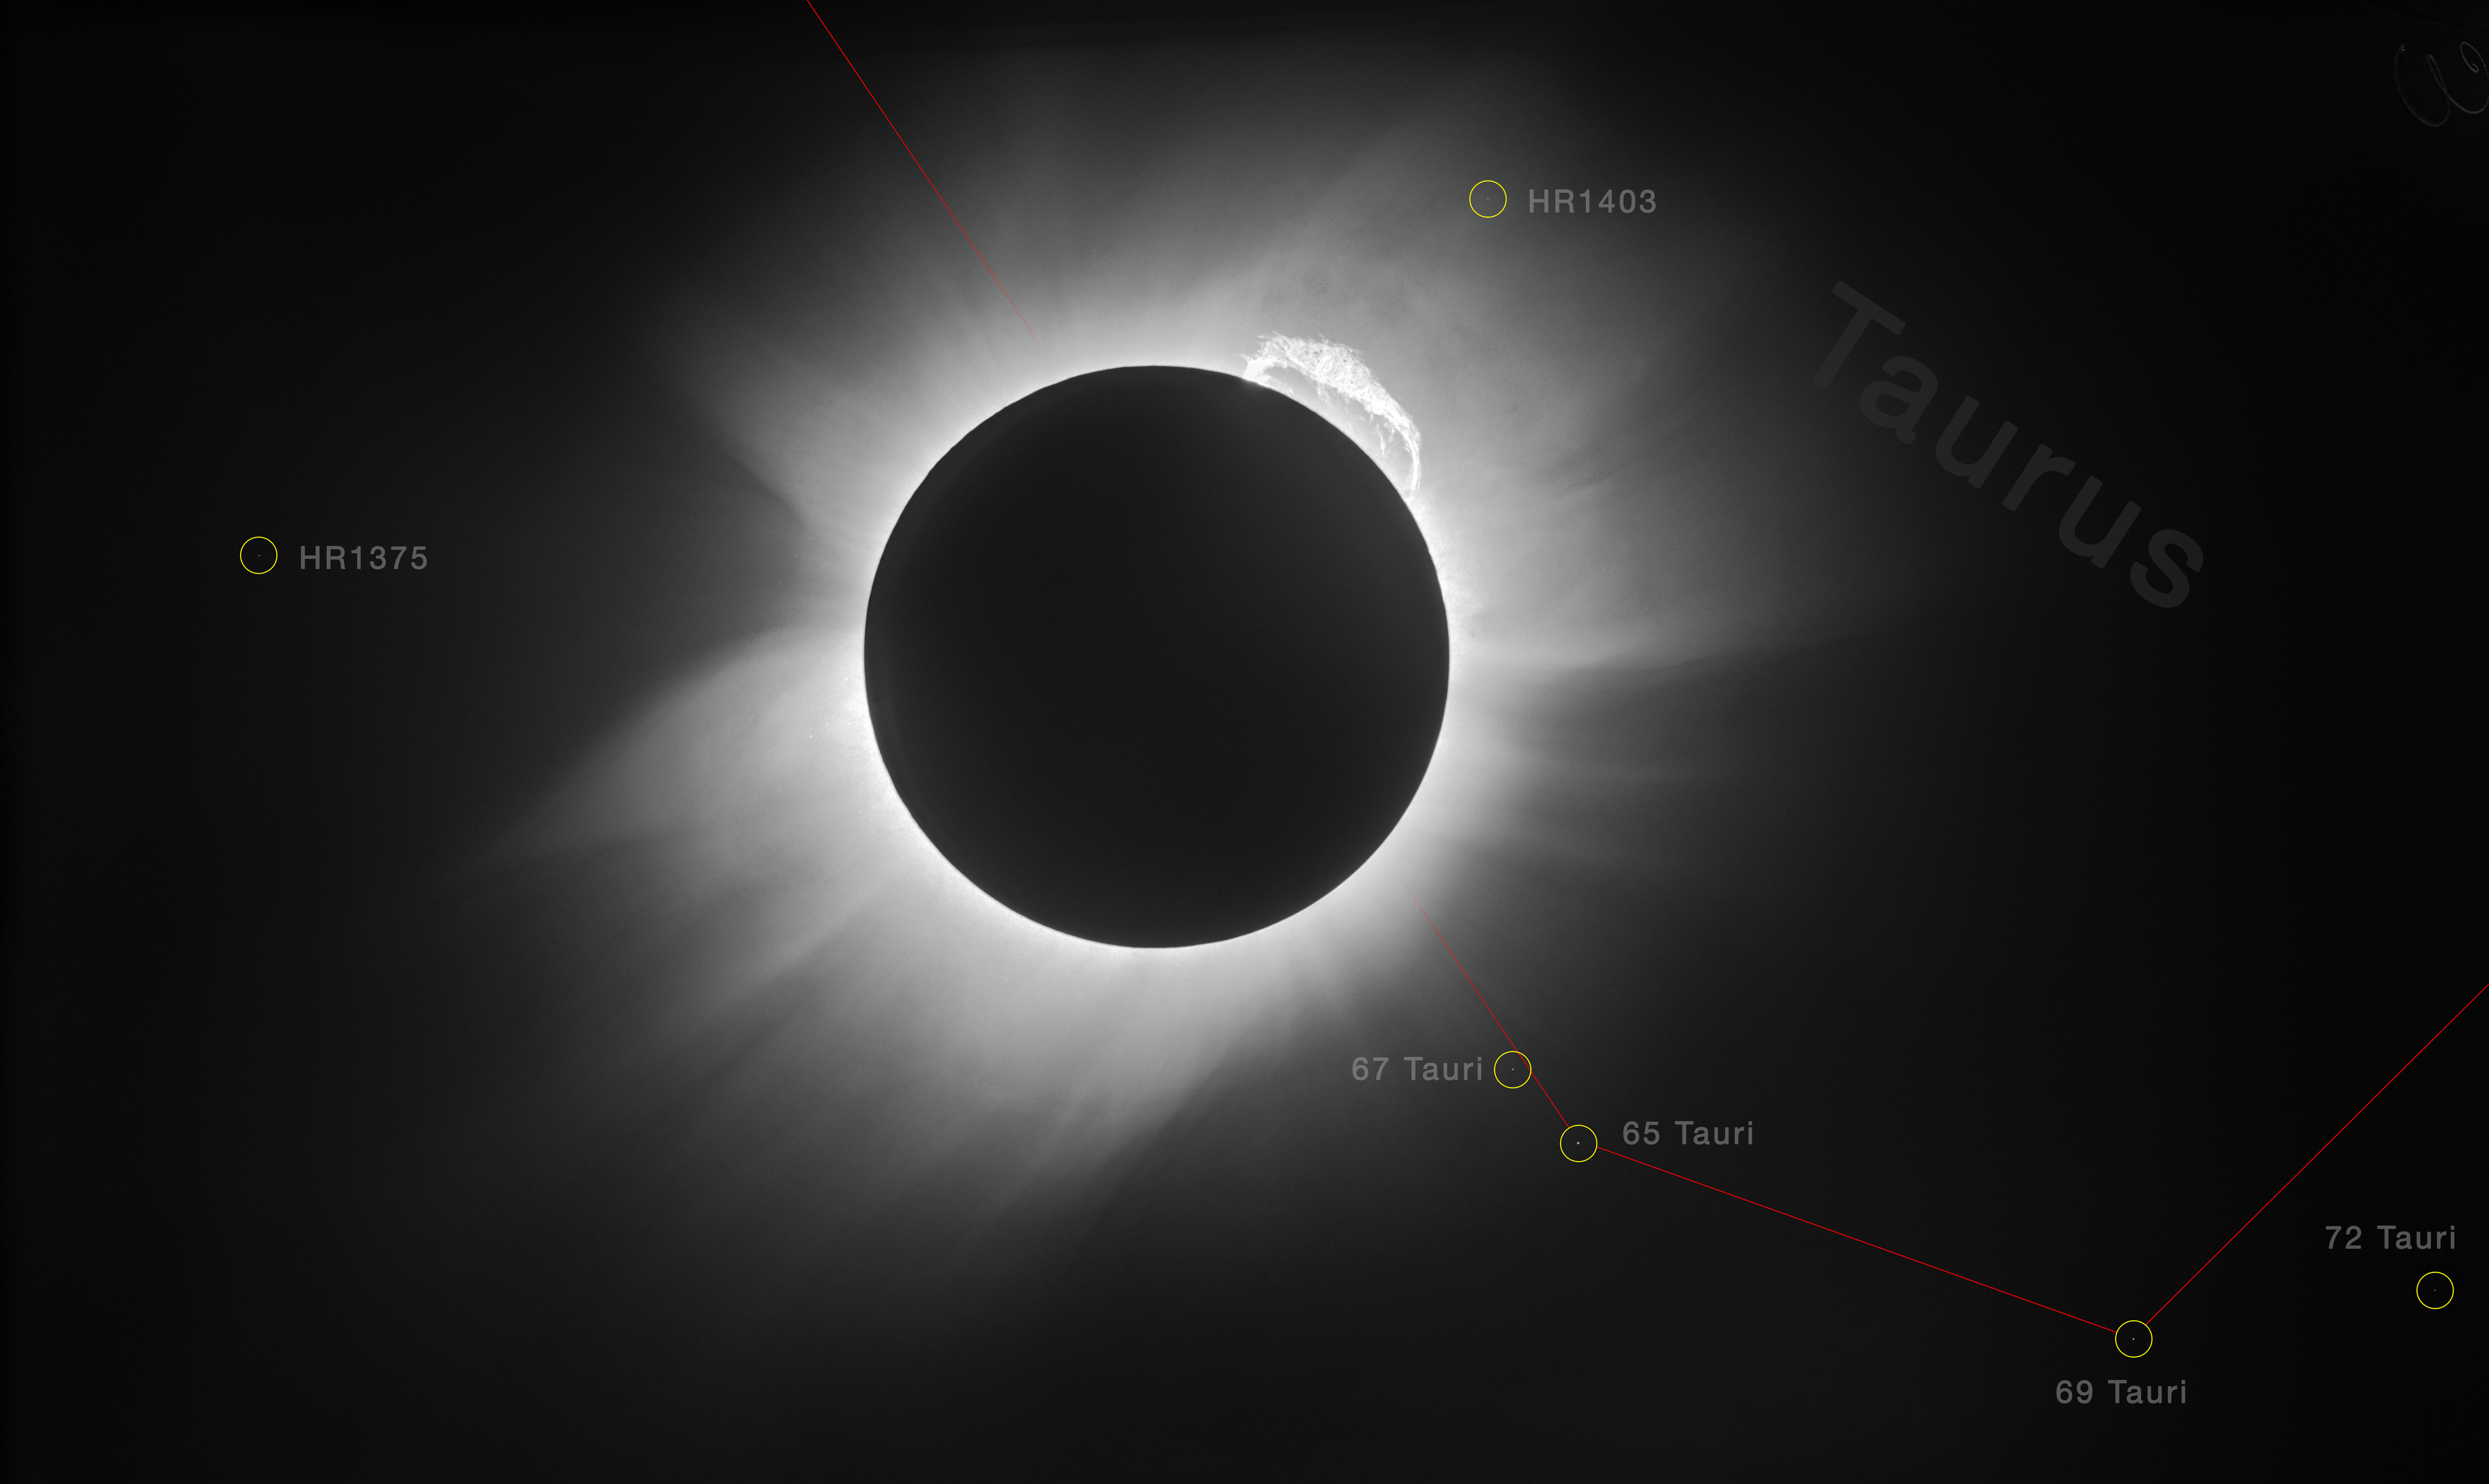

Highest resolution image of the 1919 solar eclipse

Almost exactly 100 years ago, a remarkable event occurred: a total solar eclipse. This eclipse was special in more ways than one. Firstly, at just under seven minutes in duration, it was the longest such eclipse in over 500 years. Secondly, it was used by astronomers to explore the then-new theory of general relativity — with successful and groundbreaking results.

Einstein published his general theory of relativity in 1915. The total solar eclipse of 1919 offered the perfect opportunity to test it experimentally, by exploring whether — and how — the immense gravity of the Sun bends and distorts incoming light from more distant stars, as predicted by Einstein’s theory. For a brief moment during the eclipse, the Moon would block the Sun’s light in the sky and make visible some of the stars that lie close to the line of sight of the Sun, not normally visible during the daytime. By measuring the positions of these stars during the eclipse and comparing them to their positions at night, when the sun is not in the field of view, it would be possible to determine whether their light rays bends while passing close to the Sun.

Three astronomers — Arthur Eddington, Frank Watson Dyson, and Andrew Crommelin — played key roles in this 1919 experiment. Eddington and Crommelin travelled to locations at which the eclipse would be total — Eddington to the West African island of Príncipe, Crommelin to the Brazilian town of Sobral — while Dyson coordinated the attempt from England.

Eddington and Crommelin imaged the eclipse using the technology of the time: photographic plates made of glass. Sadly, the original plates from the 1919 expedition (one of which was reproduced in Dyson’s original paper) have been lost — but, luckily, copies of one of the plates were made and sent to observatories around the world to allow scientists everywhere to see the evidence in support of relativity with their own eyes. One copy of a plate from Sobral went to Landessternwarte Heidelberg-Königstuhl, who recently scanned theirs as part of the Heidelberg Digitized Astronomical Plates (HDAP) project [1].

The image shown here is arguably the highest resolution image of the 1919 eclipse, and is the result of applying modern image processing techniques — including image restoration, noise reduction, and removal of artifacts — to that plate copy (un-annotated version here). It unveils stunning details in the solar corona, a giant prominence emerging from the upper right part of the Sun, and stars in the constellation of Taurus (The Bull) that were used to confirm general relativity’s predictions [2].

Notes
[1] HDAP receives funding under grant No. 00.071.2005 of the Klaus Tschira Foundation. The original high-resolution scan before the digital restoration is provided here for historical purposes.

[2] Dyson’s original paper concludes with the paradigm-changing graph on p.332 plotting the displacements of the stars during the eclipse against their distance from the solar disc’s centre. This shows a clear relation (solid line) — the stars closer to the solar disc are deflected more than those further away, and by roughly the amount predicted by general relativity (twice that predicted by Newtonian theory, which is represented by the dotted line).

Credit: ESO/Landessternwarte Heidelberg-Königstuhl/F. W. Dyson, A. S. Eddington, & C. Davidson